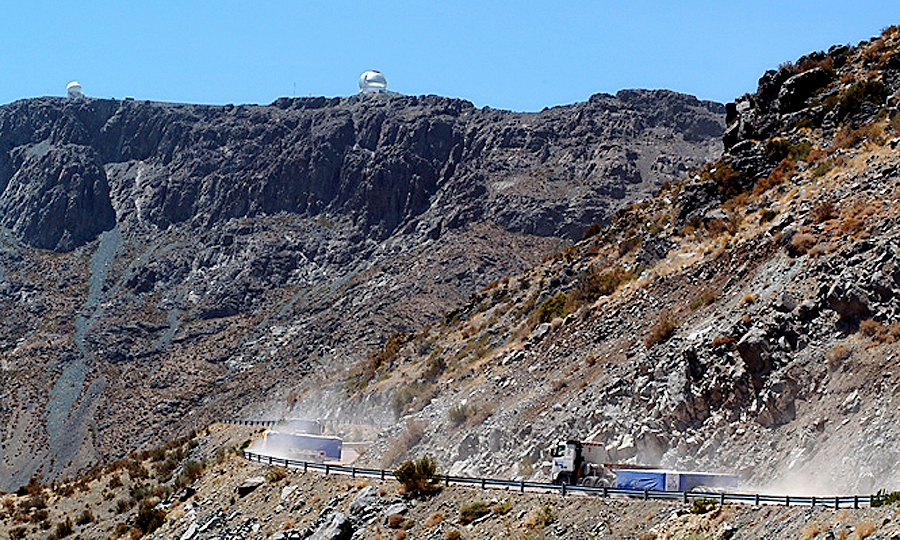

SOAR primary mirror delivery

The convoy winds its way up Cerro Pachon toward the SOuthern Astrophysical Research (SOAR) telescope, along the ridge from Gemini South.

Credit: NOIRLab/NSF/AURA